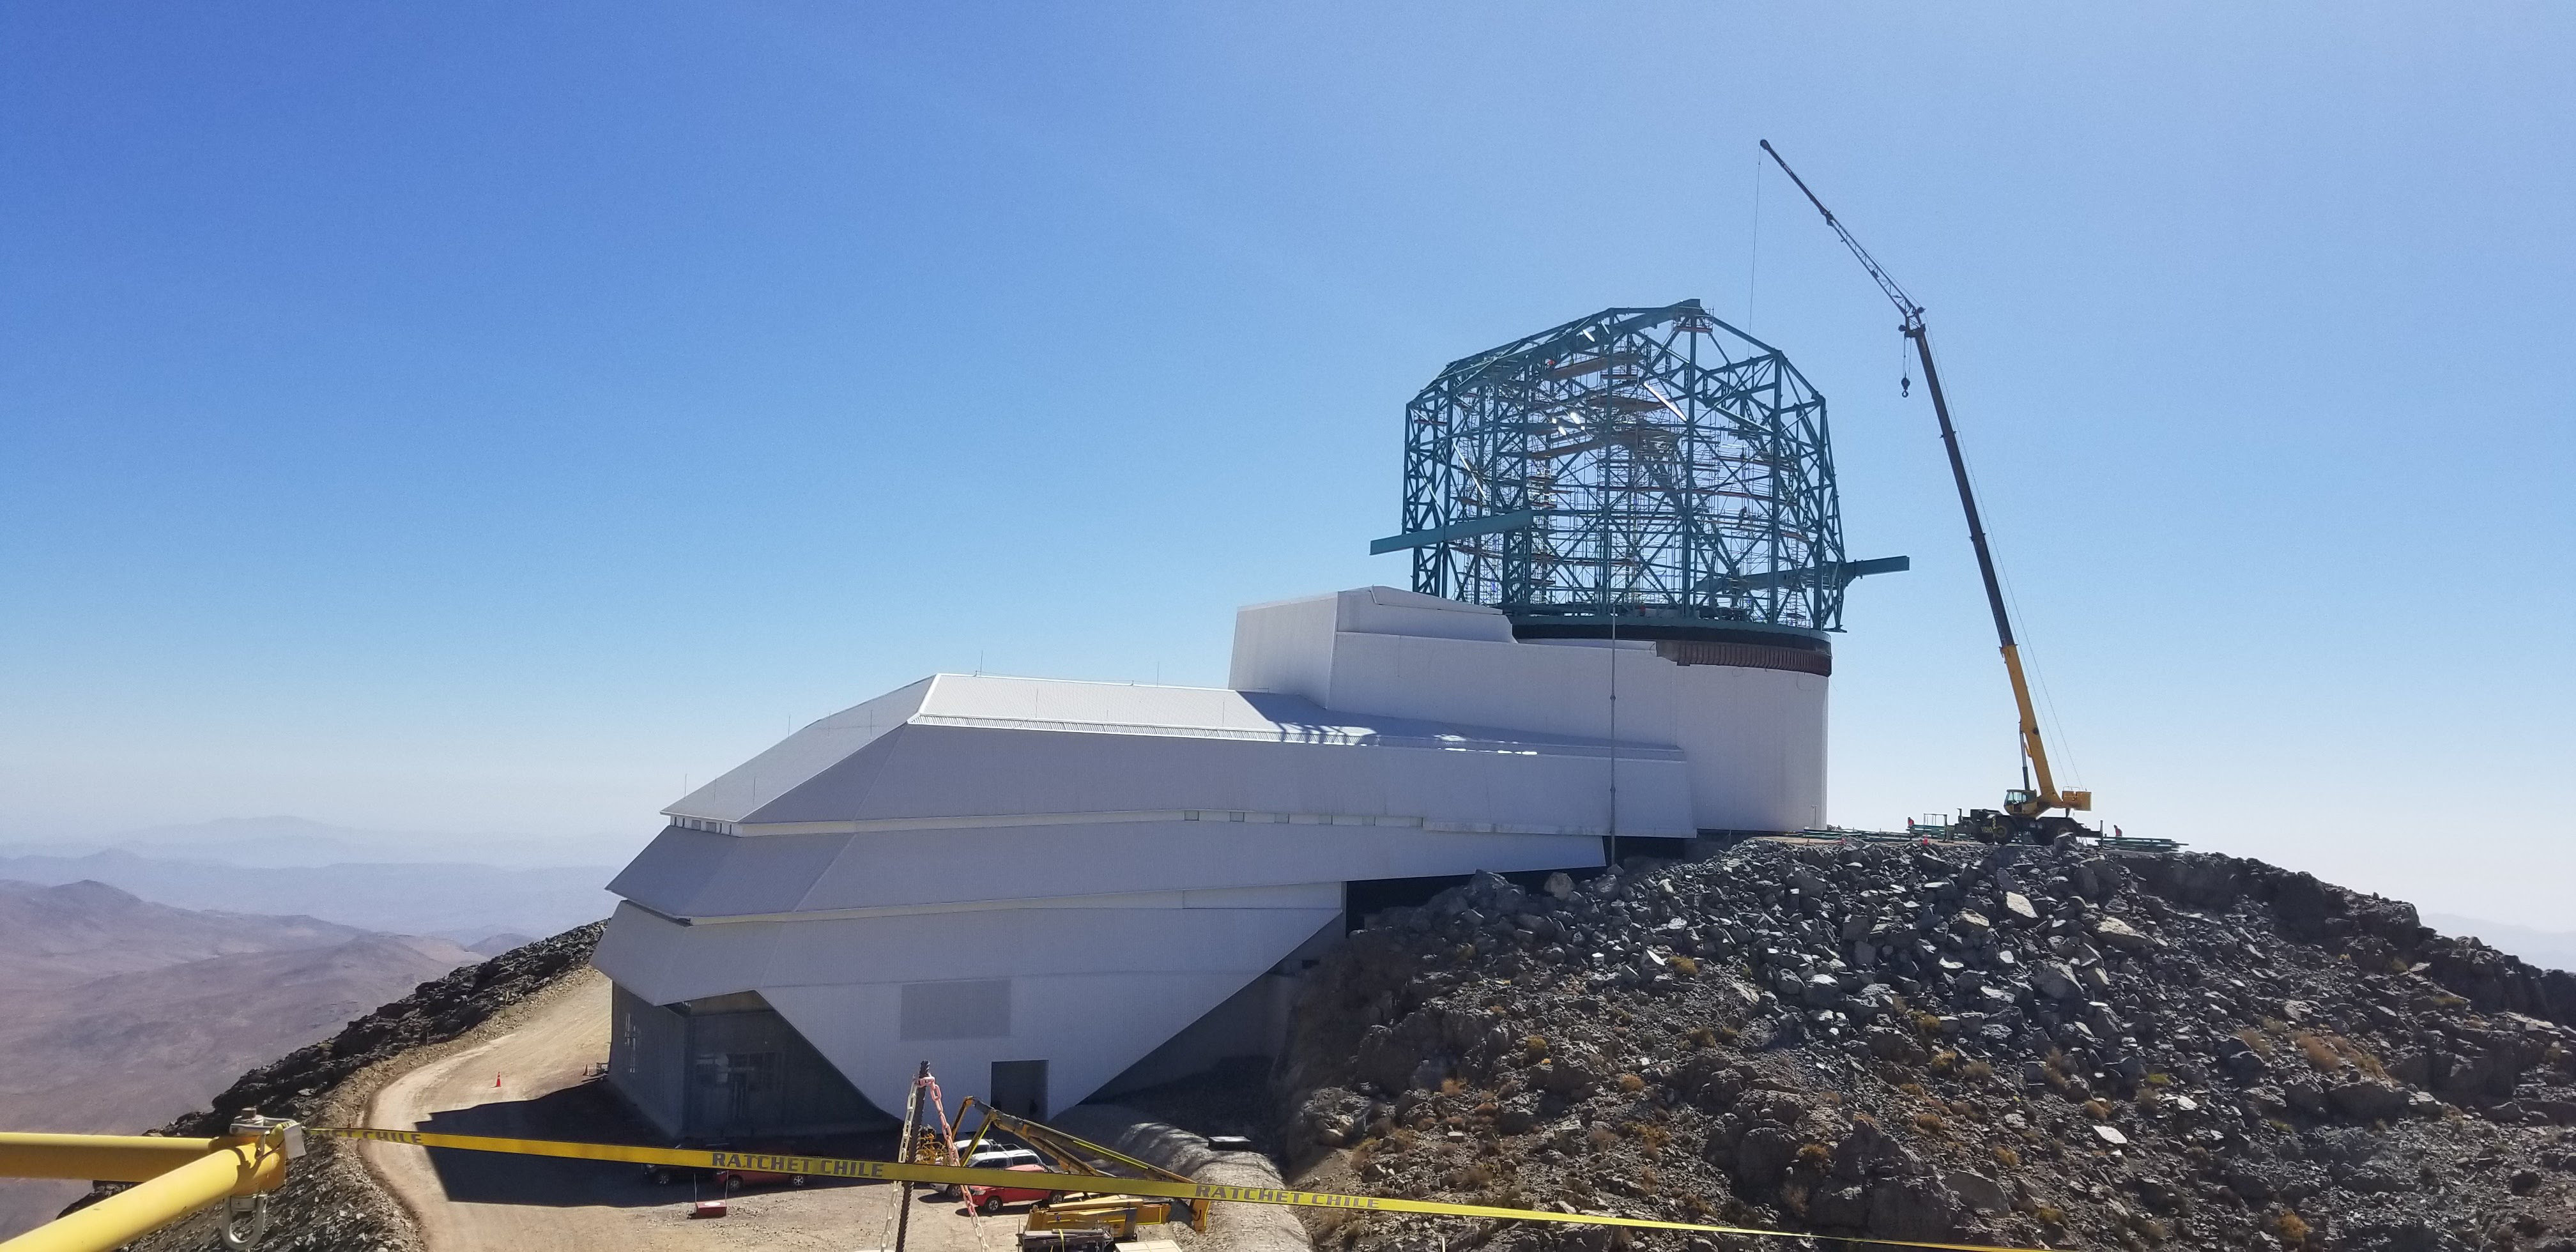

Summit Construction Progress March 2019

The summit has been buzzing with activity this month; highlights include the ongoing assembly and verification of the Coating Plant, Secondary Mirror (M2) cell assembly unpacking and integration with the M2 cart, and progress on the Dome, including installation of the side wall purlins and upper dome platform.

Credit: Rubin Observatory/NSF/AURA